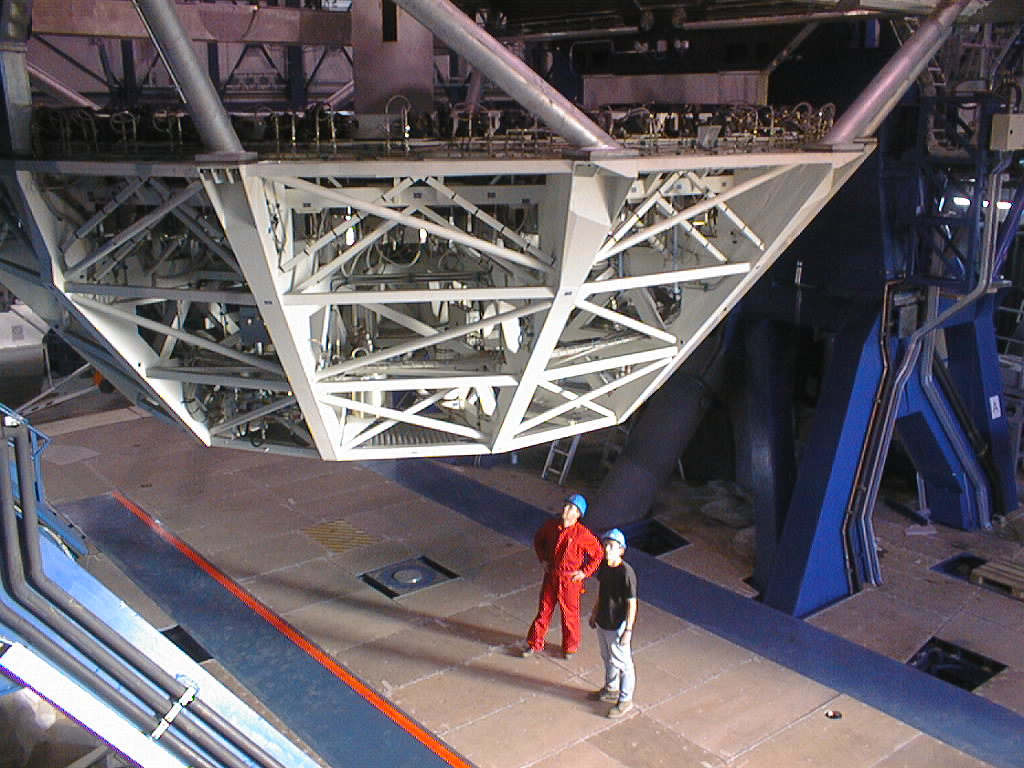

Installation of the M1 cell and mirror

VLT assembly work at the ESO Paranal Observatory. The cell is now hanging freely above the floor. Two of the engineers inspect the successful result of the complex operation. (Photo obtained on March 9, 1998).

Credit: ESO